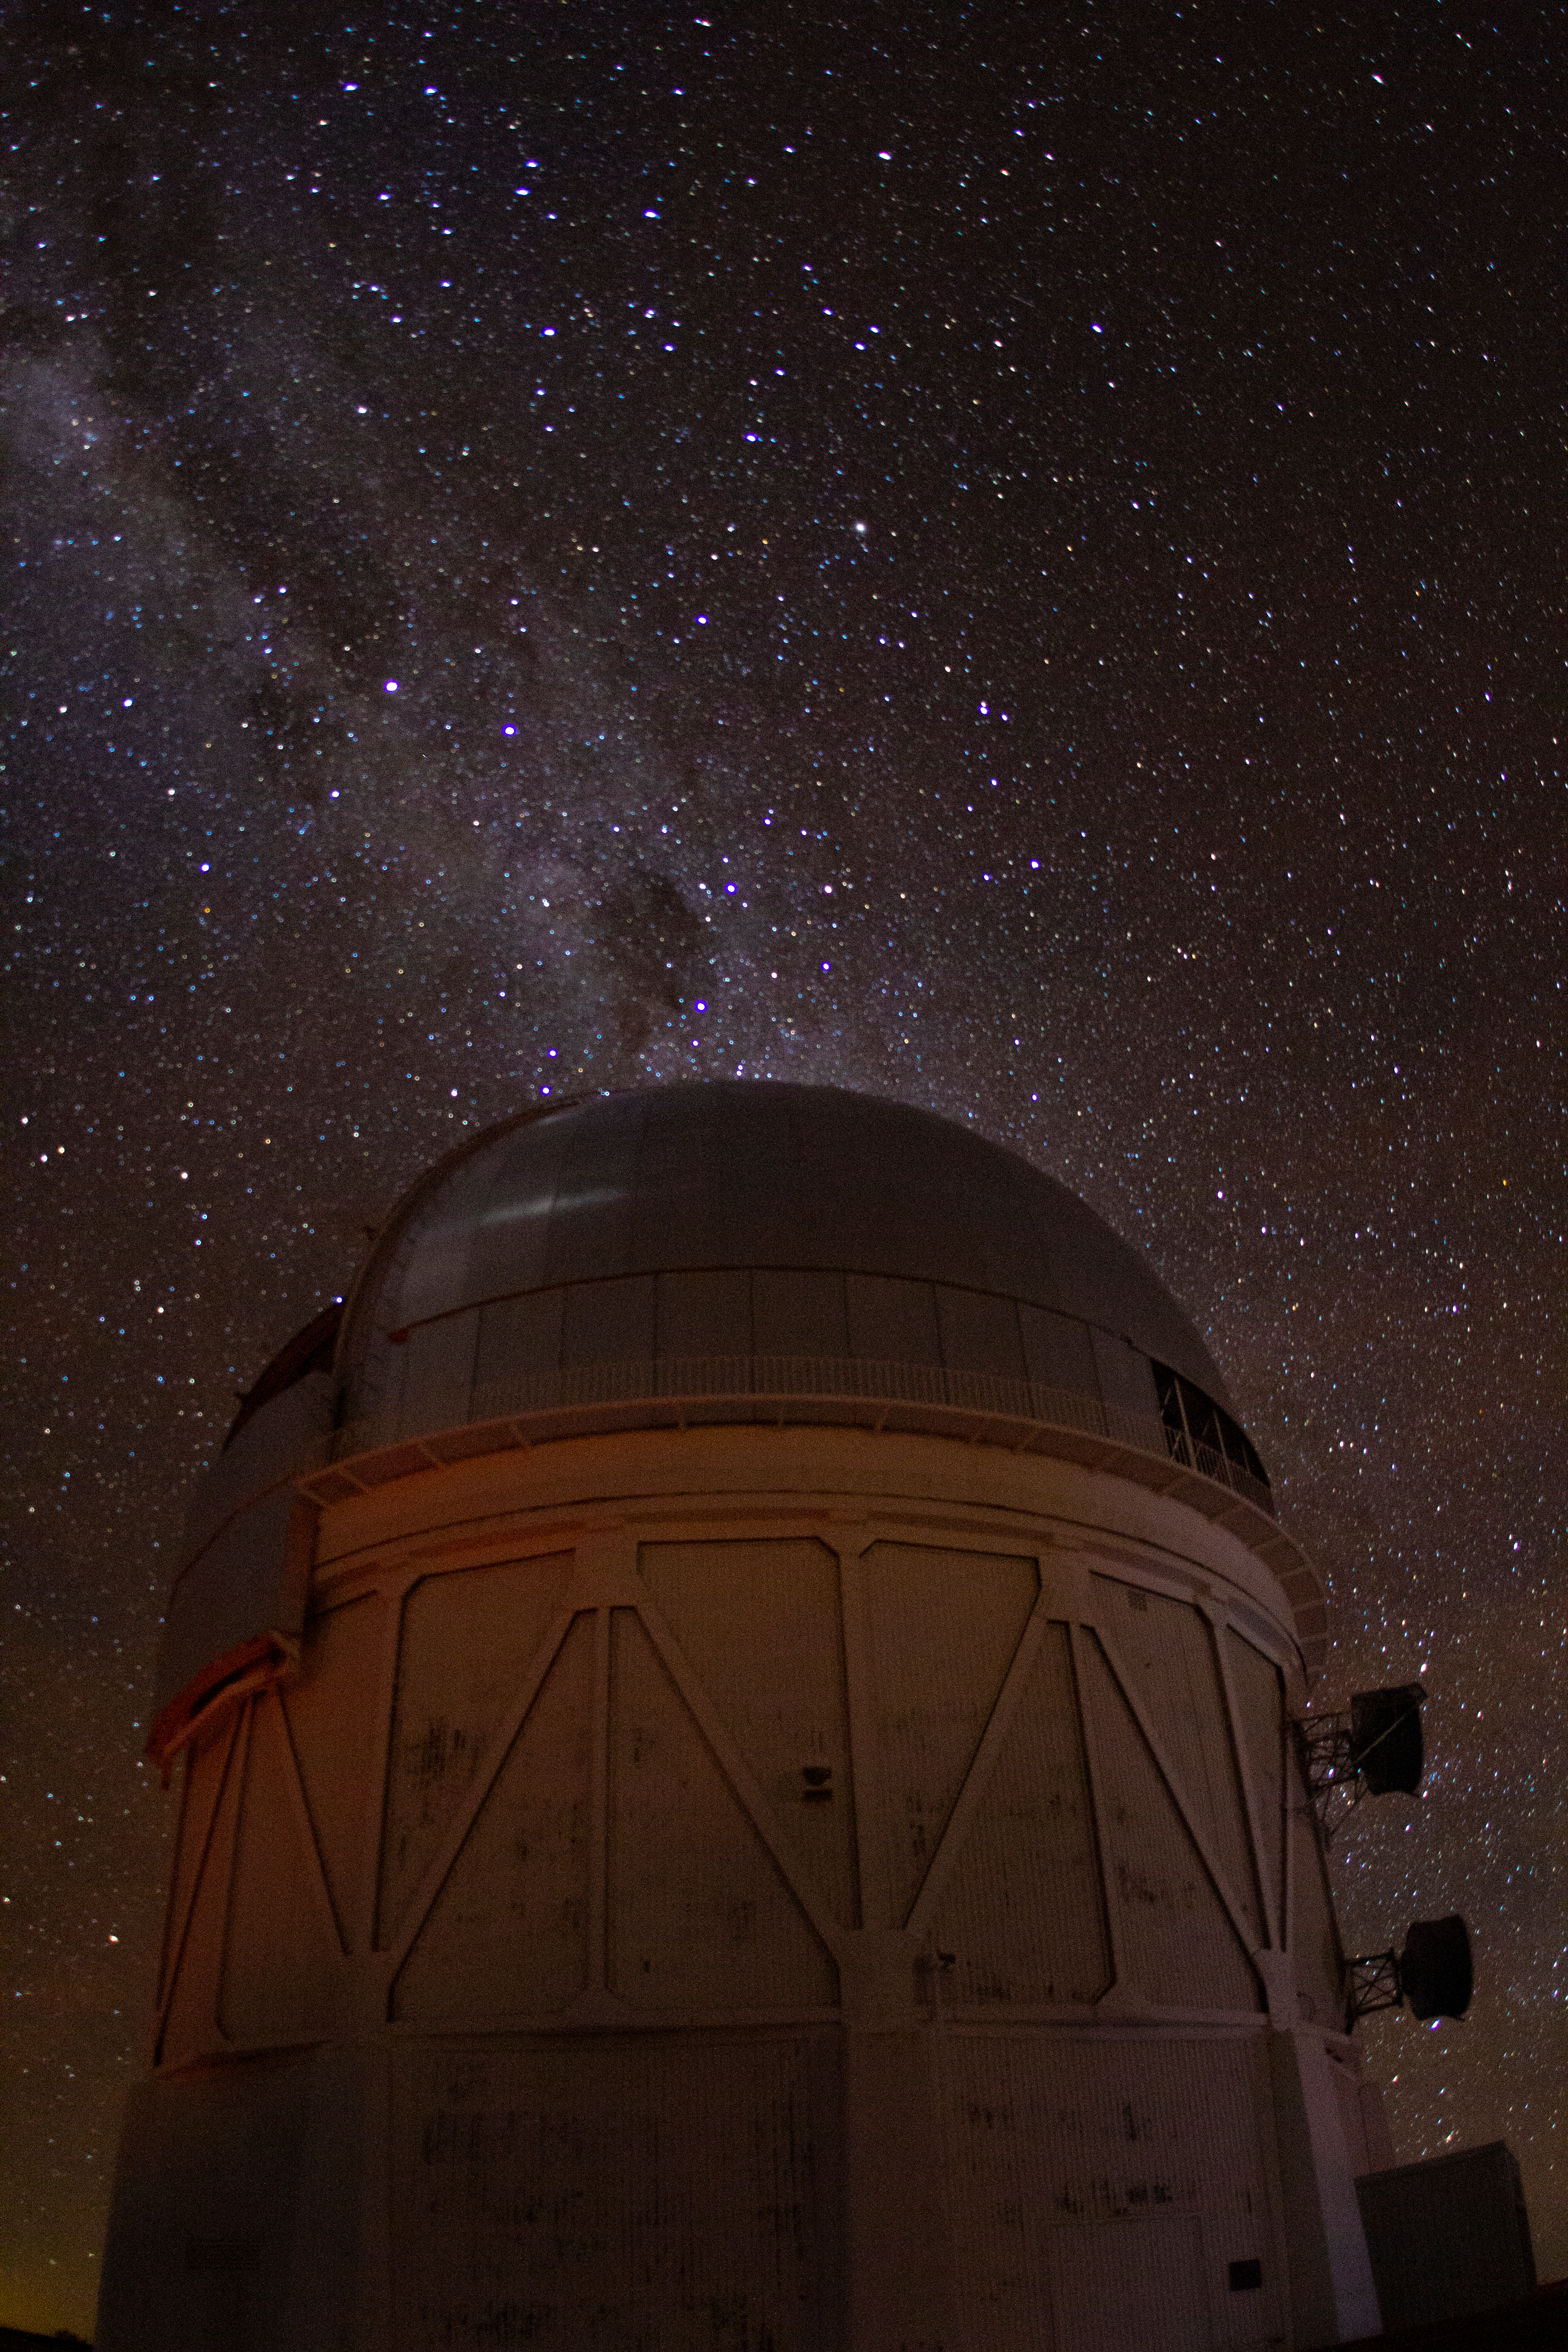

Cerro Tololo Inter-American Observatory

The Milky Way rises over the Víctor M. Blanco 4-meter Telescope on Cerro Tololo Inter-American Observatory in Chile, the night of the total solar eclipse, 2 July 2019.

Credit: CTIO/NOIRLab/NSF/AURA/P. Marenfeld